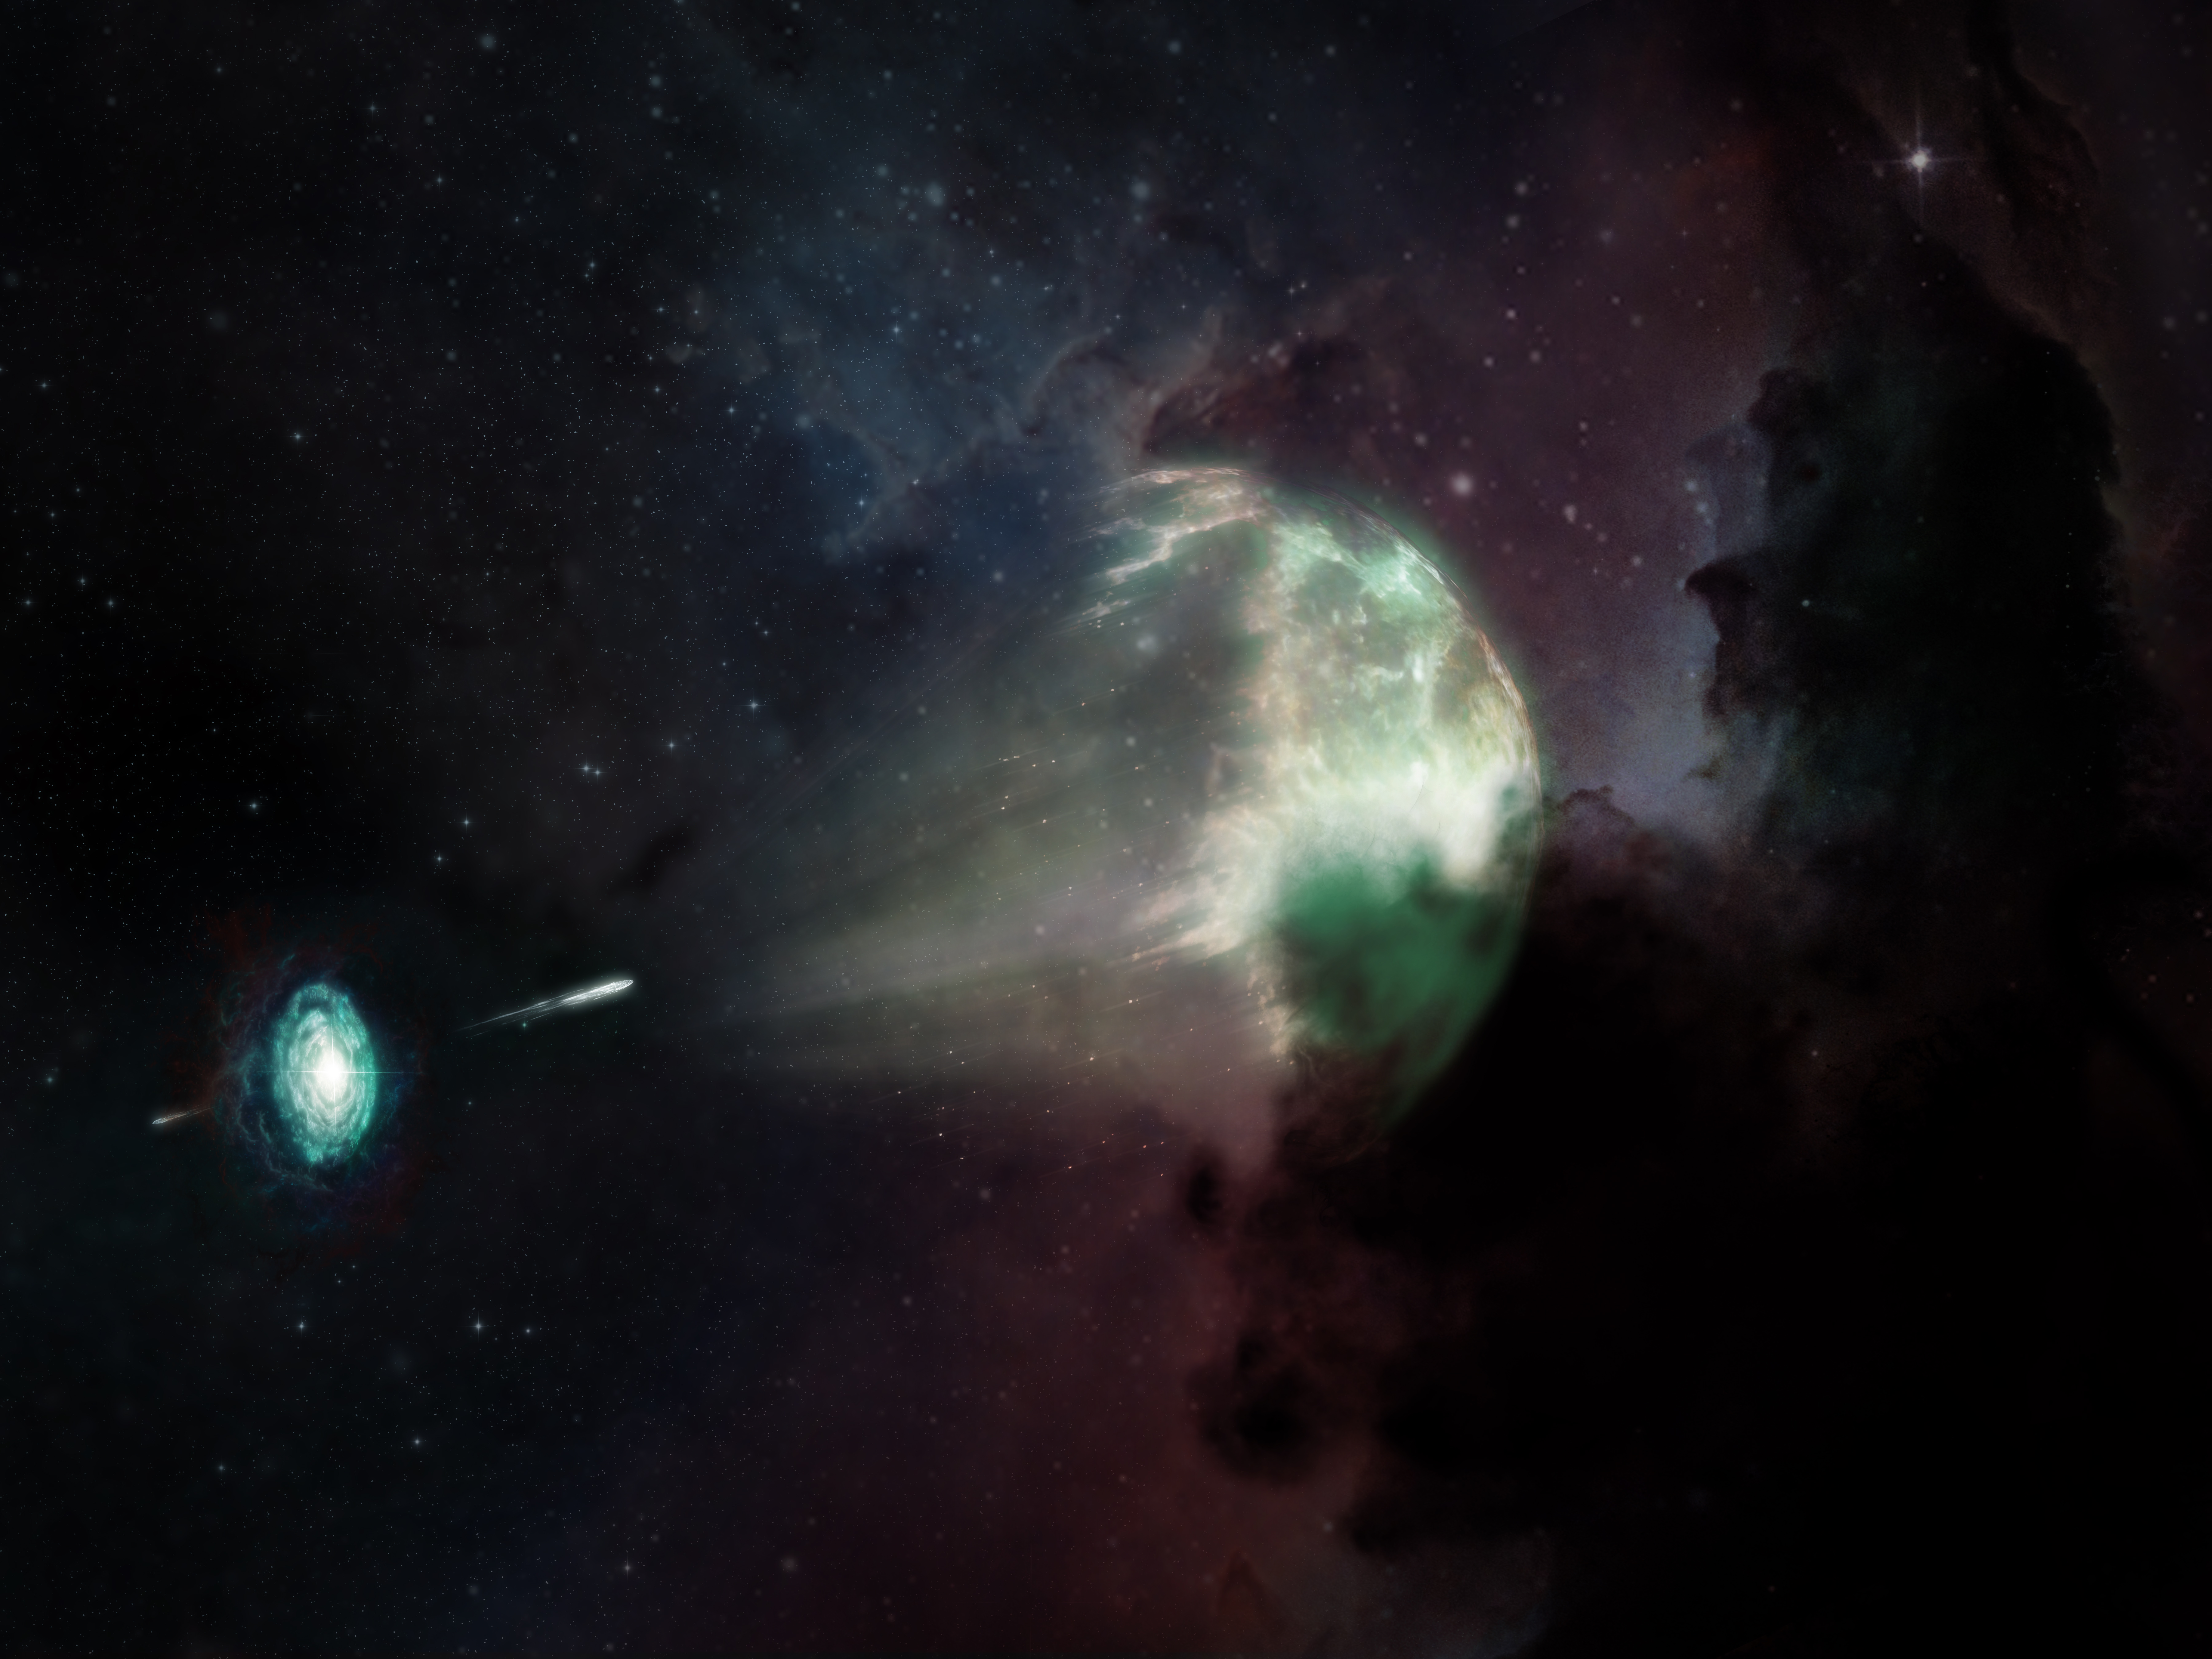

The First Short GRB Millimeter Afterglow: The Wide-Angled Jet of Gamma Ray Burst 211106A

In a first for radio astronomy, scientists have detected millimeter-wavelength light from a short-duration gamma-ray burst. This artist's conception shows the merger between a neutron star and another star (seen as a disk, lower left) which caused an explosion resulting in the short-duration gamma-ray burst, GRB 211106A (white jet, middle), and left behind what scientists now know to be one of the most luminous afterglows on record (semi-spherical shock wave mid-right). While dust in the host galaxy obscured most of the visible light (shown as colors), millimeter light from the event (depicted in green) was able to escape and reach the Atacama Large Millimeter/submillimeter Array (ALMA), giving scientists an unprecedented view of this cosmic explosion. From the study, the team confirmed that GRB 211106A is one of the most energetic short-duration GRBs ever observed.

Credit: ALMA (ESO/NAOJ/NRAO), M. Weiss (NRAO/AUI/NSF)